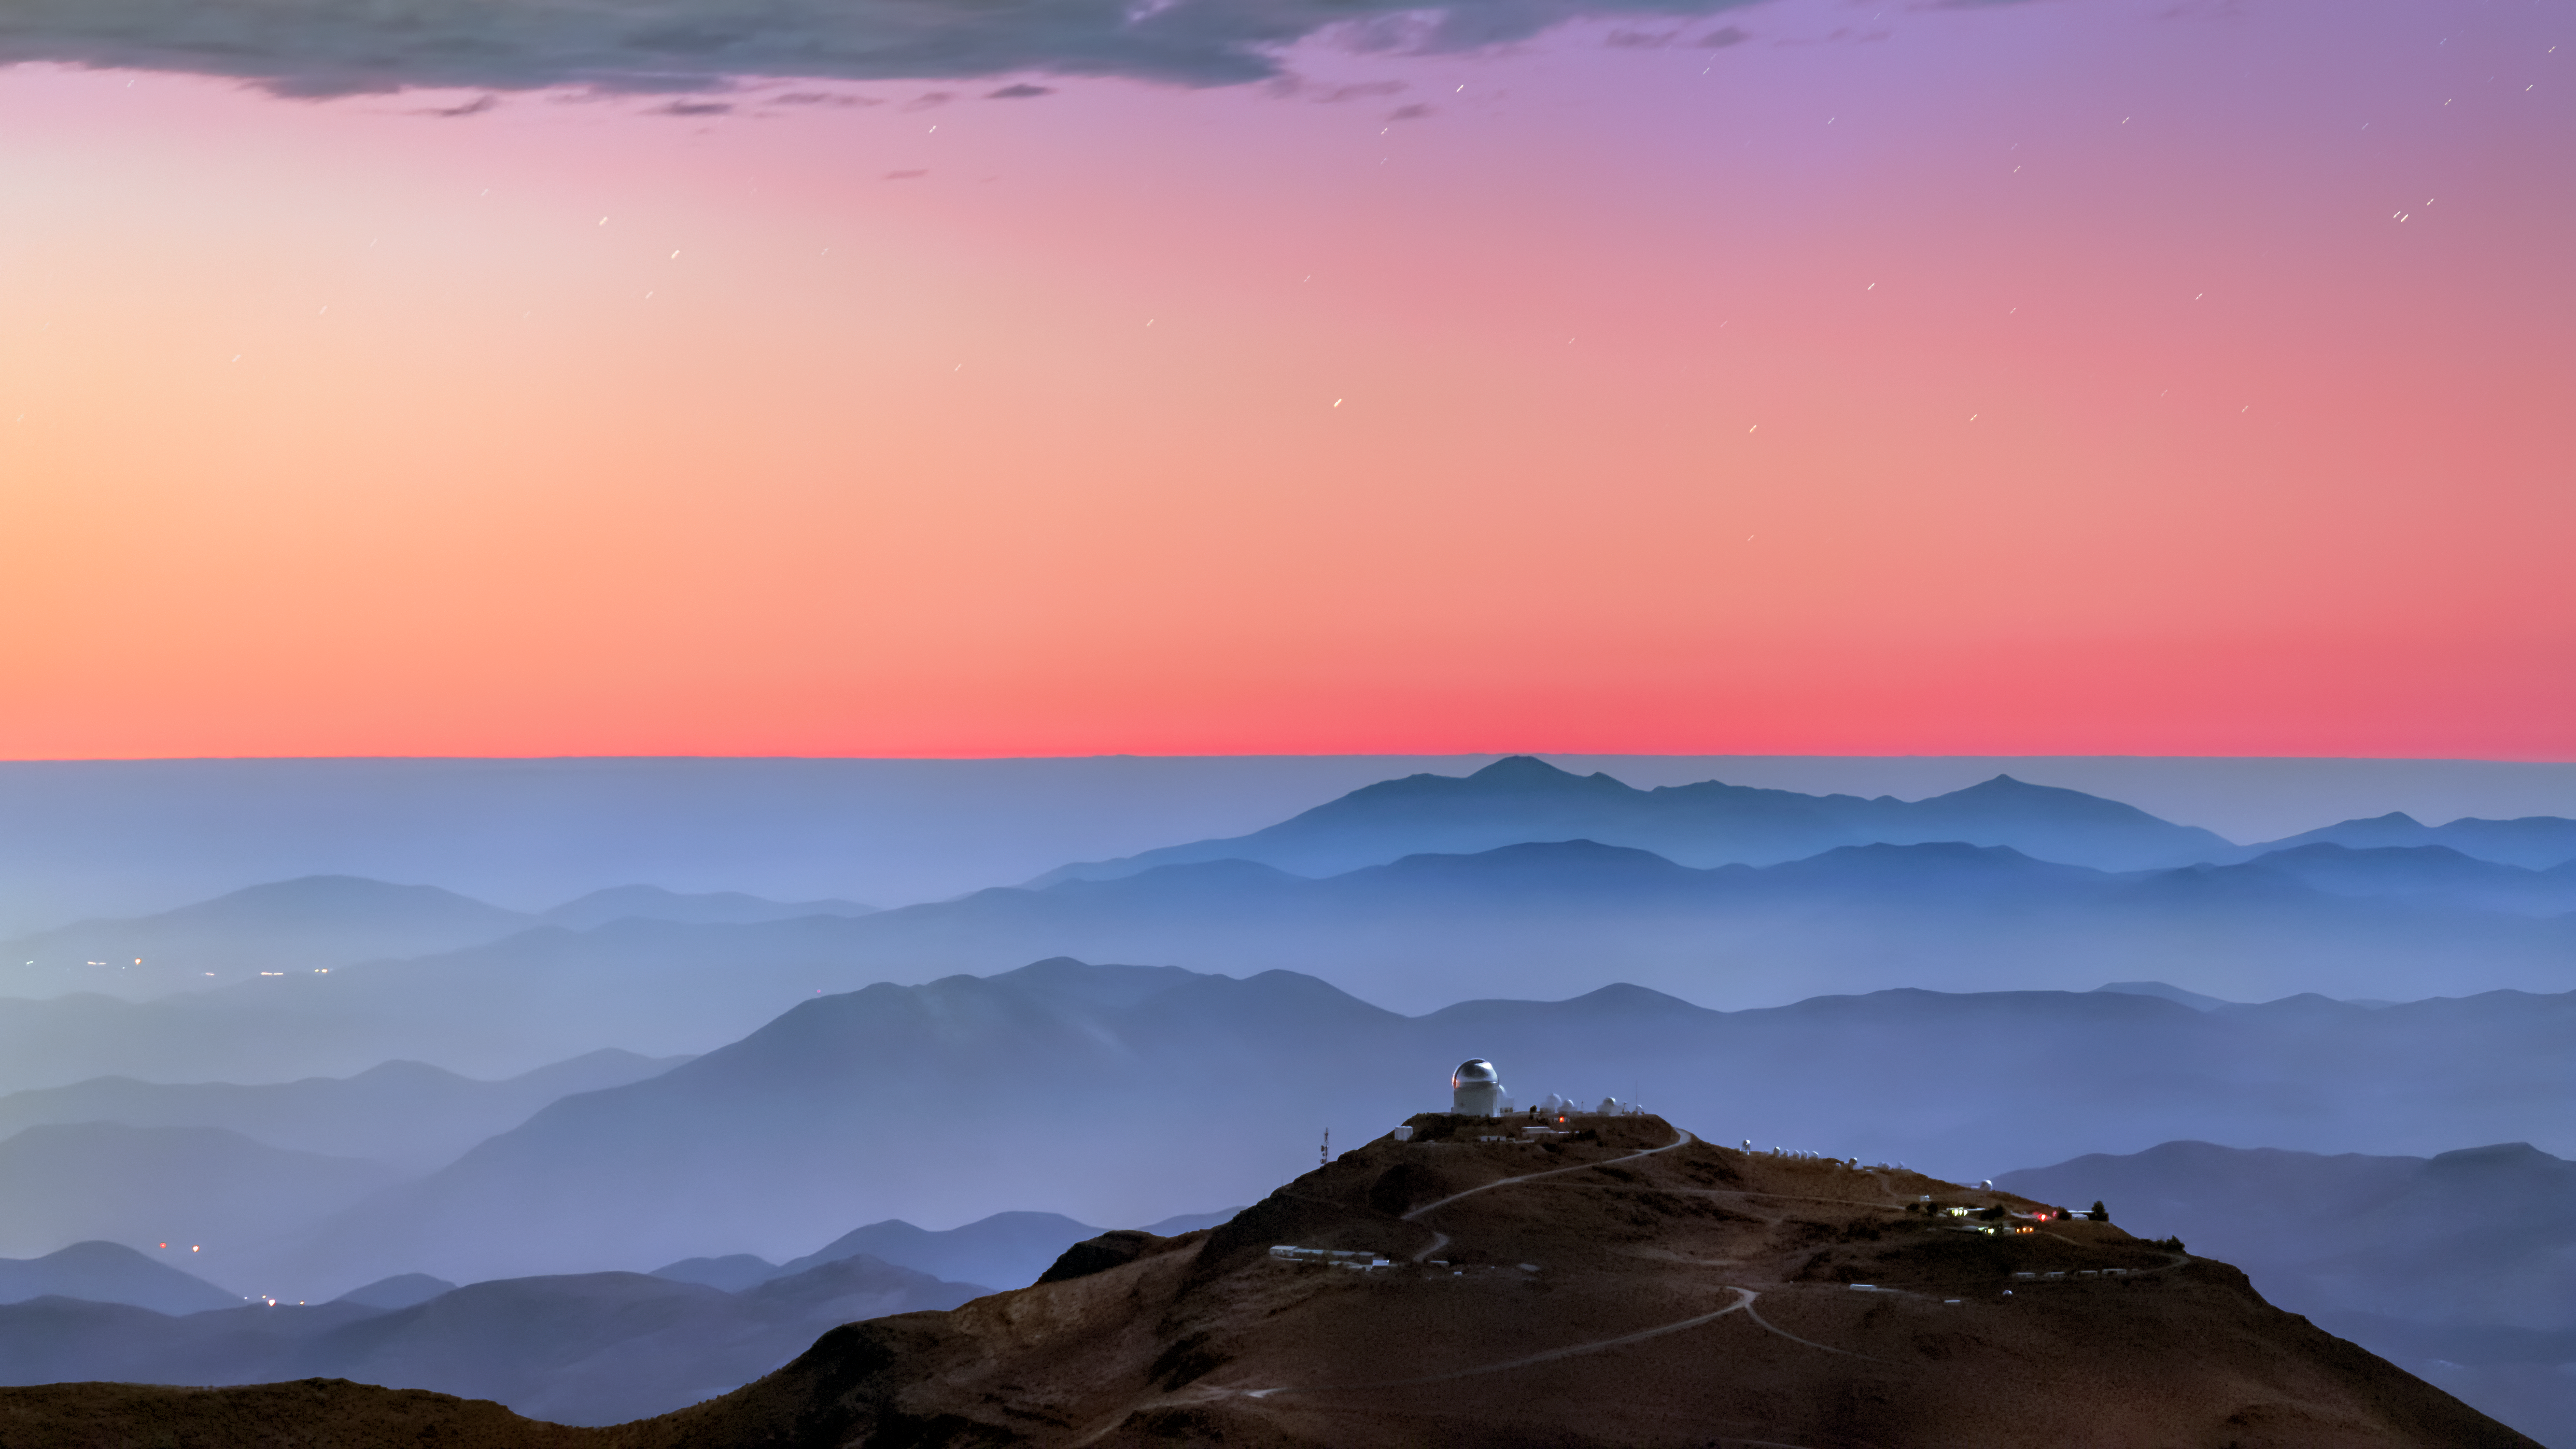

A Backdrop of Blue and Red

A colorful sunset and layers of blue mountaintops backdrops the Cerro Tololo Inter-American Observatory (CTIO), a program of NSF NOIRLab. Most prominent in the image is the Víctor M. Blanco 4-meter Telescope, which sits atop Cerro Tololo itself. The SMARTS 1.5-meter and 0.9-meter telescopes, as well as a selection of CTIO’s tenant observatories, are scattered along the ridge. This location allows astronomers a stellar view of the southern night sky, providing access to objects not visible from the northern hemisphere, such as the Large and Small Magellanic Clouds.

Credit: CTIO/NSF’s NOIRLab/AURA/B. Tafreshi